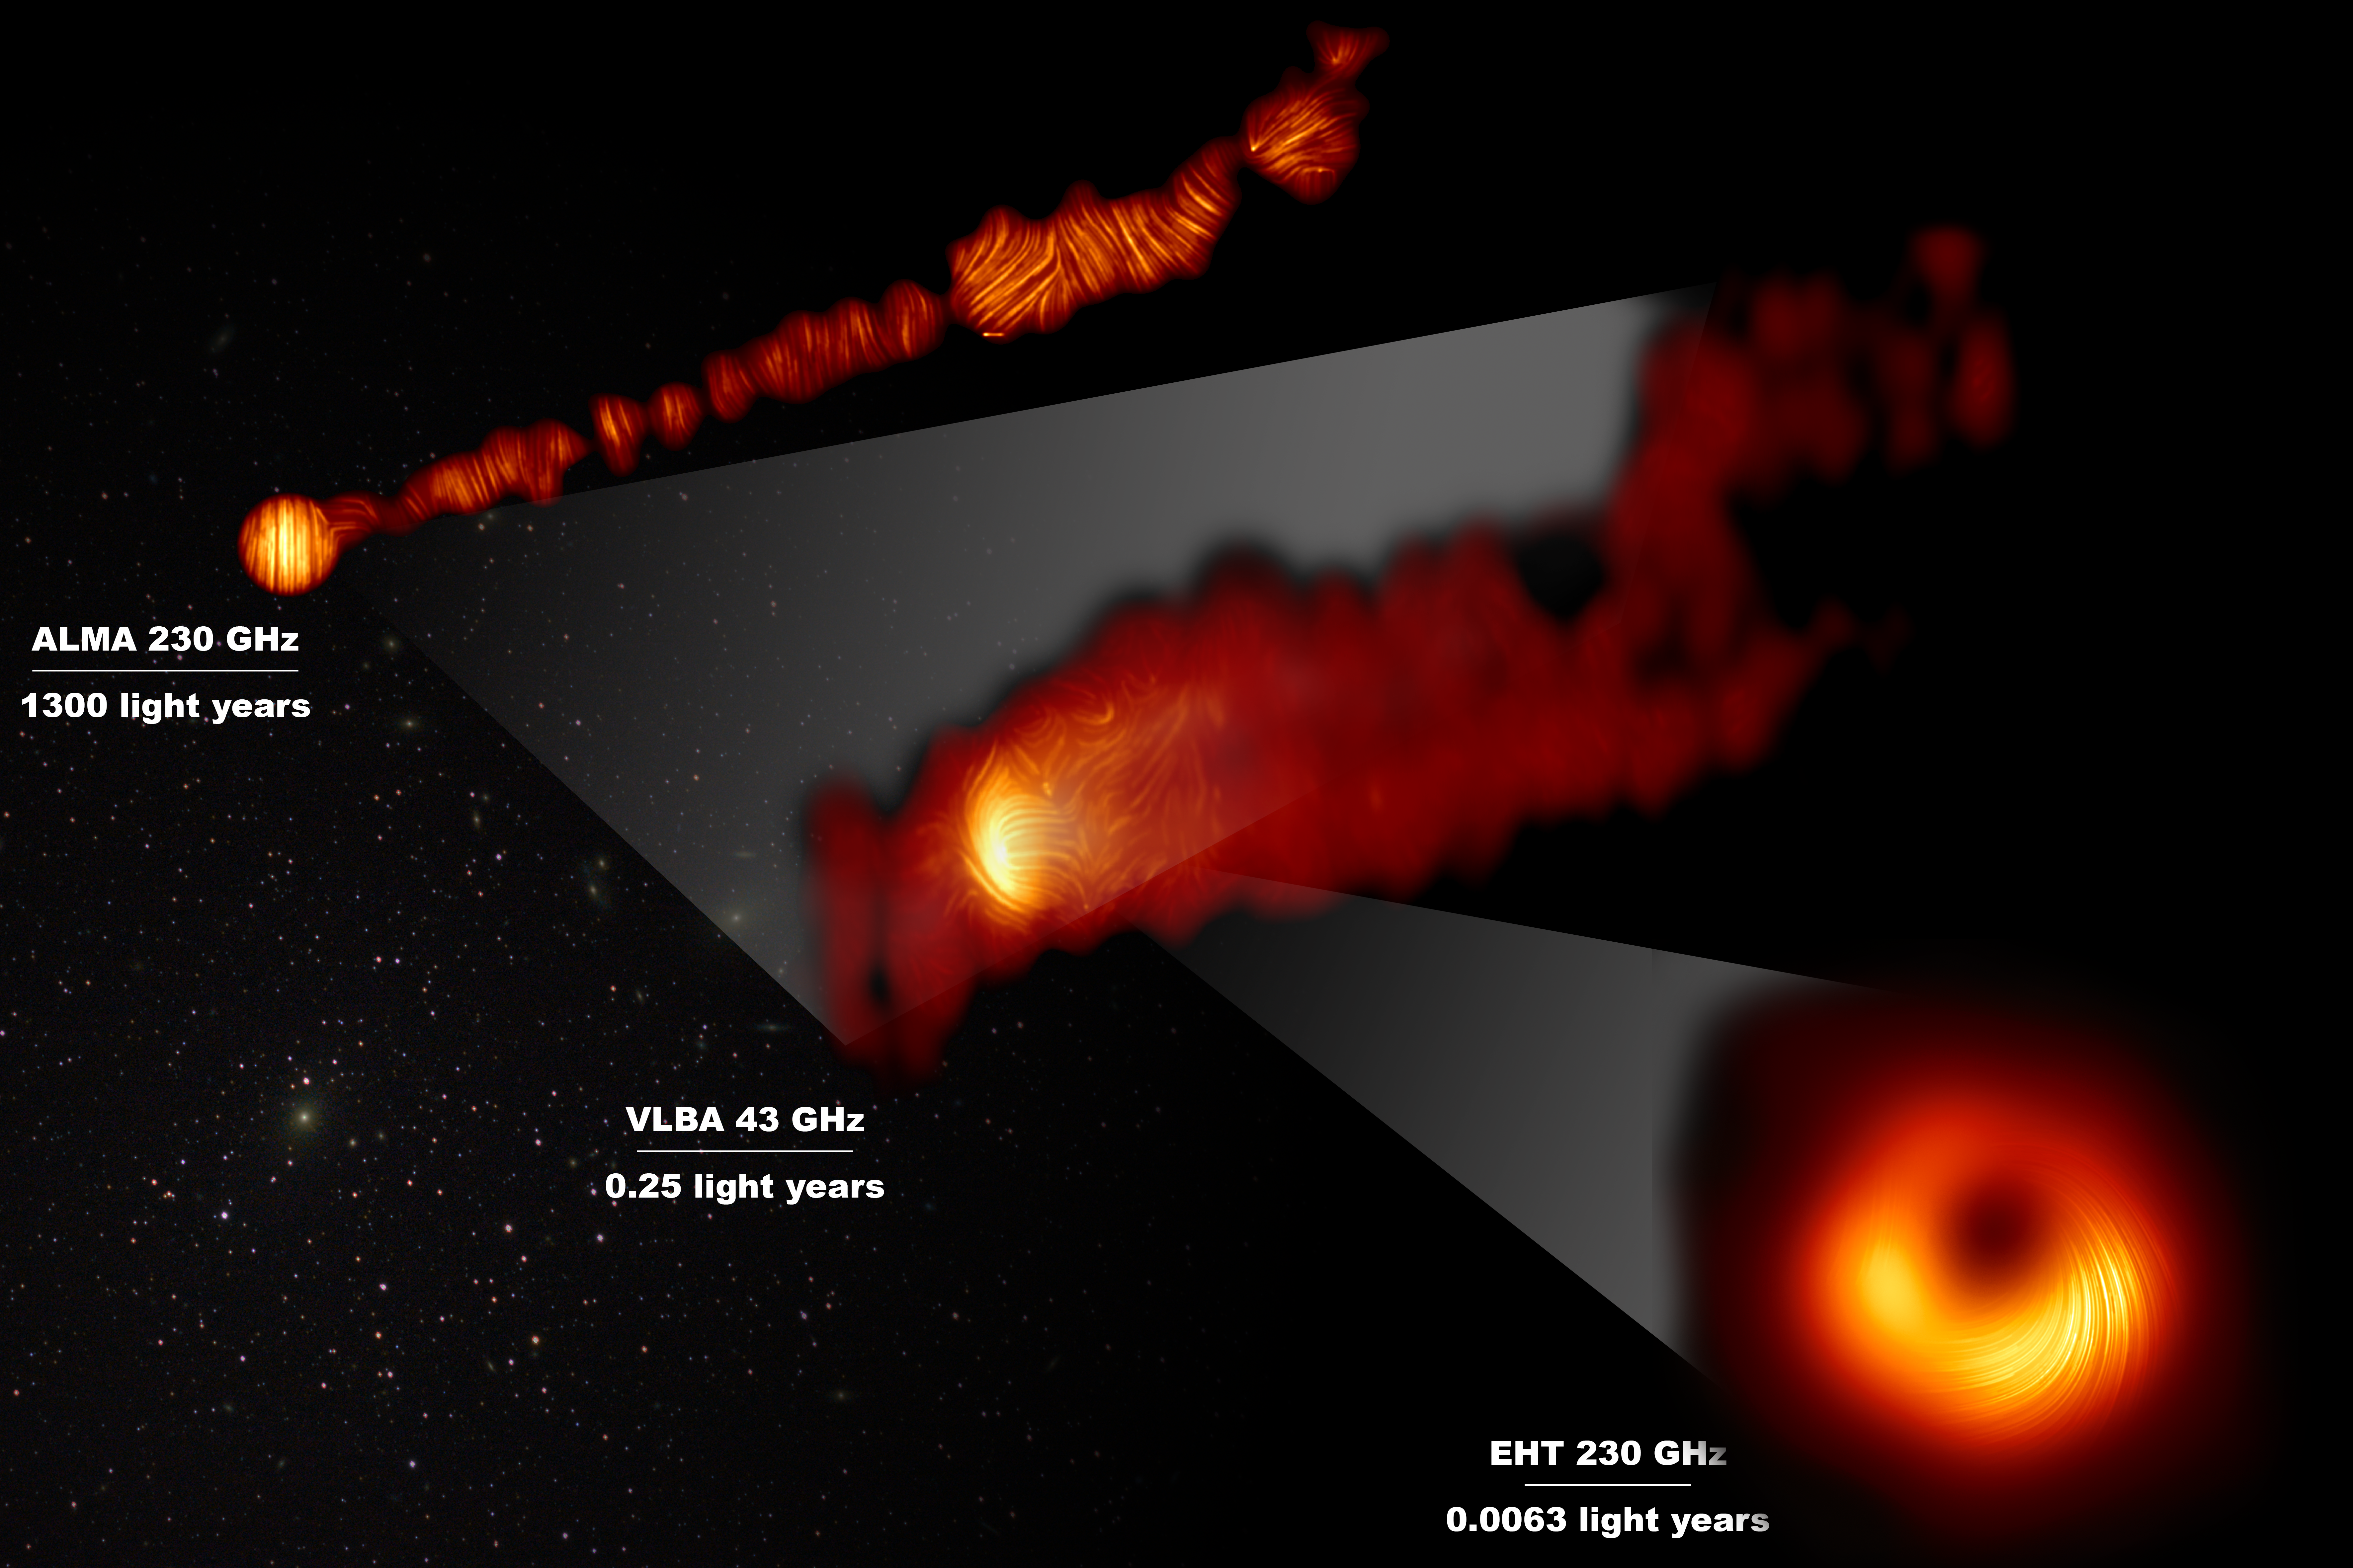

View of the M87 supermassive black hole and jet in polarised light

This composite image shows three views of the central region of the Messier 87 (M87) galaxy in polarised light. The galaxy has a supermassive black hole at its centre and is famous for its jets, that extend far beyond the galaxy.

One of the polarised-light images, obtained with the Chile-based Atacama Large Millimeter/submillimeter Array (ALMA), in which ESO is a partner, shows part of the jet in polarised light. This image captures the part of the jet, with a size of 6000 light years, closer to the centre of the galaxy.

The other polarised light images zoom in closer to the supermassive black hole: the middle view covers a region about one light year in size and was obtained with the National Radio Astronomy Observatory’s Very Long Baseline Array (VLBA) in the US.

The most zoomed-in view was obtained by linking eight telescopes around the world to create a virtual Earth-sized telescope, the Event Horizon Telescope or EHT. This allows astronomers to see very close to the supermassive black hole, into the region where the jets are launched.

The lines mark the orientation of polarisation, which is related to the magnetic field in the regions imaged.The ALMA data provides a description of the magnetic field structure along the jet. Therefore the combined information from the EHT and ALMA allows astronomers to investigate the role of magnetic fields from the vicinity of the event horizon (as probed with the EHT on light-day scales) to far beyond the M87 galaxy along its powerful jets (as probed with ALMA on scales of thousand of light-years).

The values in GHz refer to the frequencies of light at which the different observations were made. The horizontal lines show the scale (in light years) of each of the individual images.

Credit: EHT Collaboration; ALMA (ESO/NAOJ/NRAO), Goddi et al.; VLBA (NRAO), Kravchenko et al.; J. C. Algaba, I. Martí-Vidal